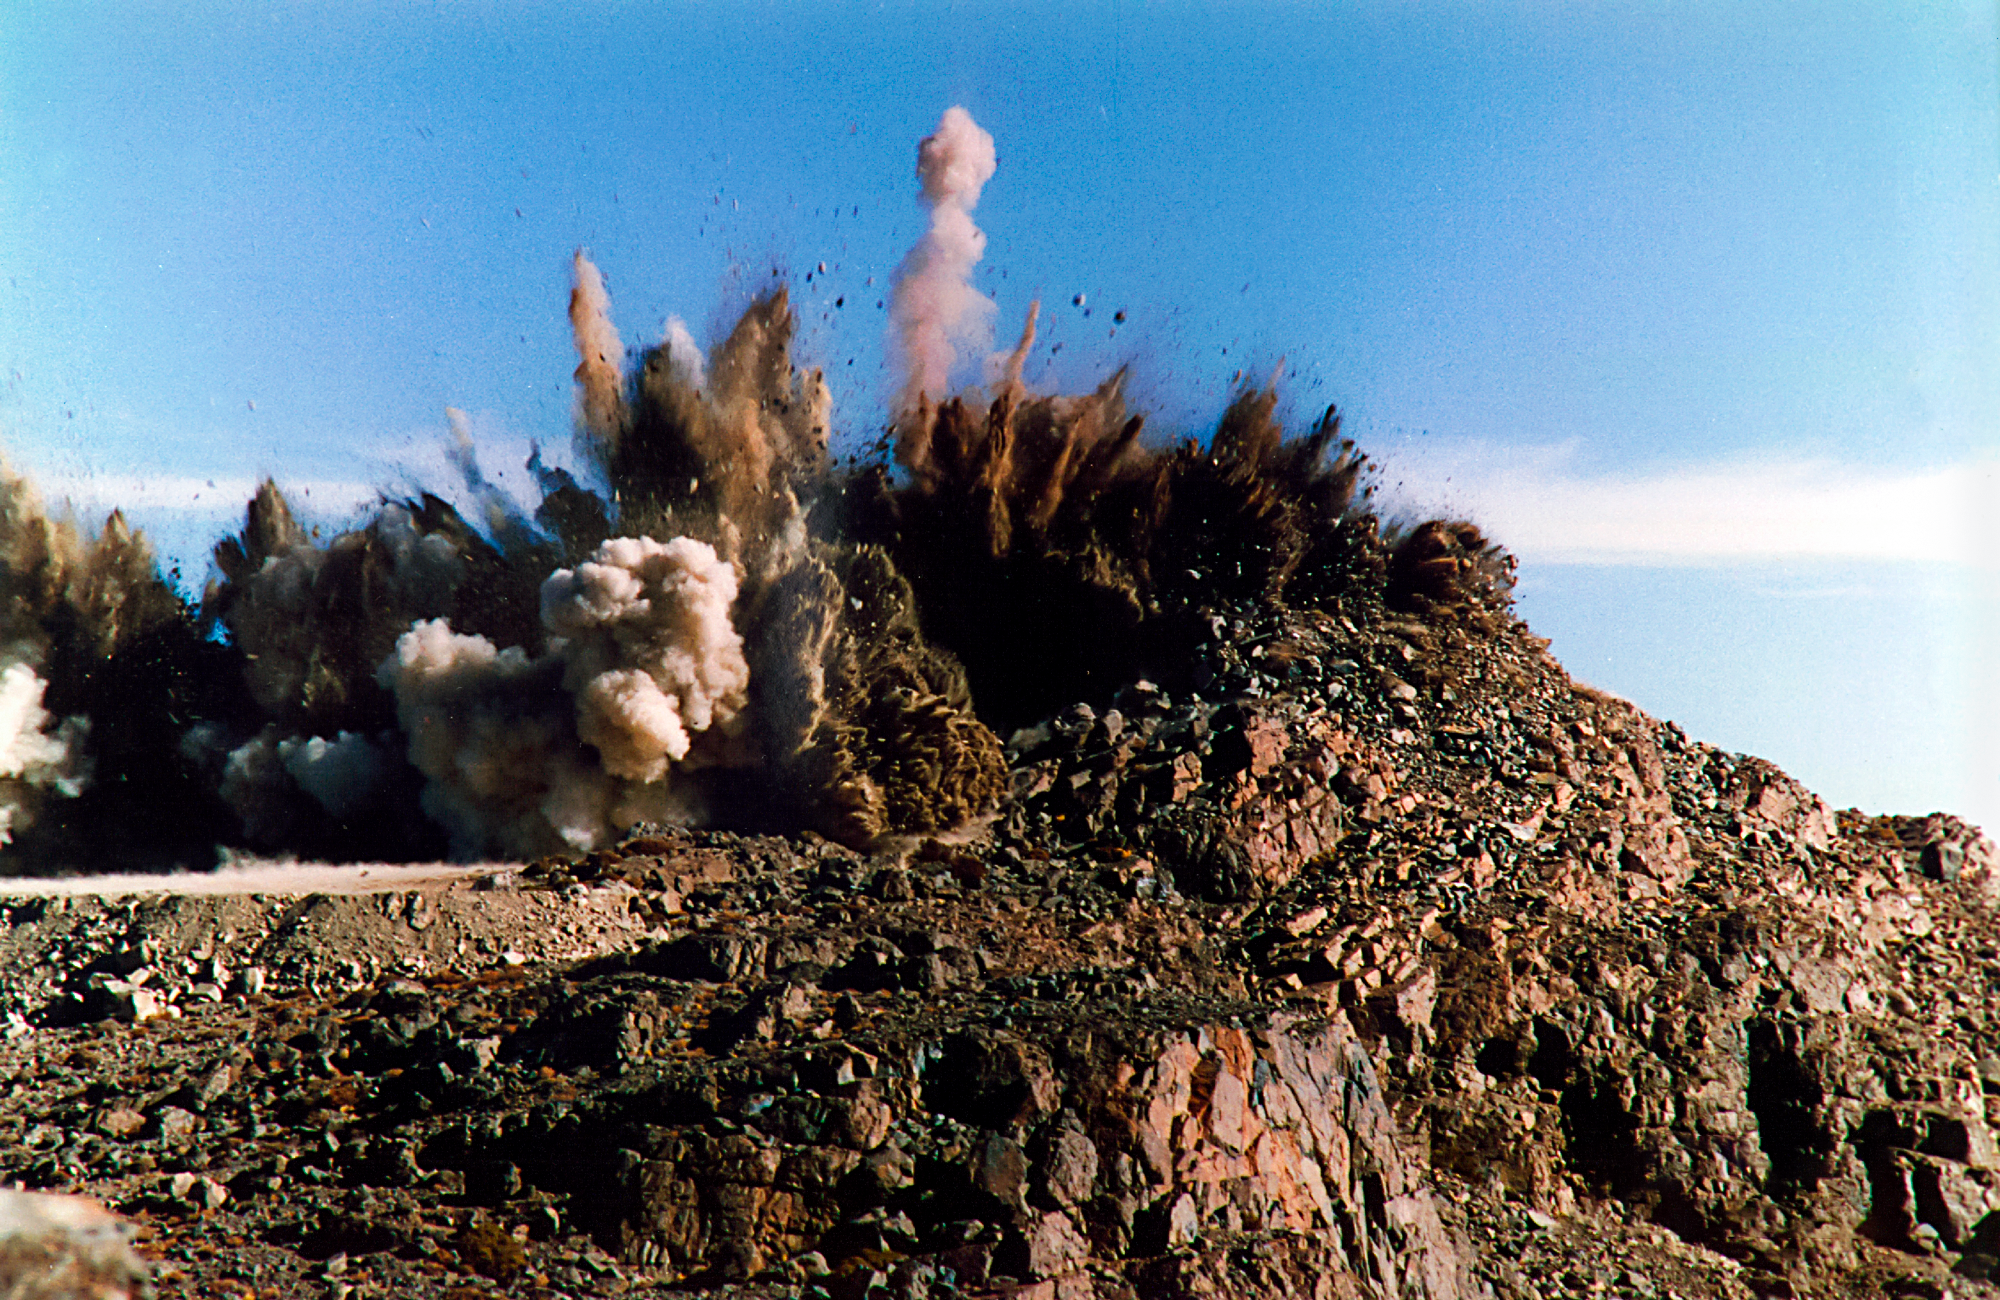

Cerro Pachón Blast Off

Blasting at the Cerro Pachon Site, in preparation for construction. June 1994

Credit: International Gemini Observatory